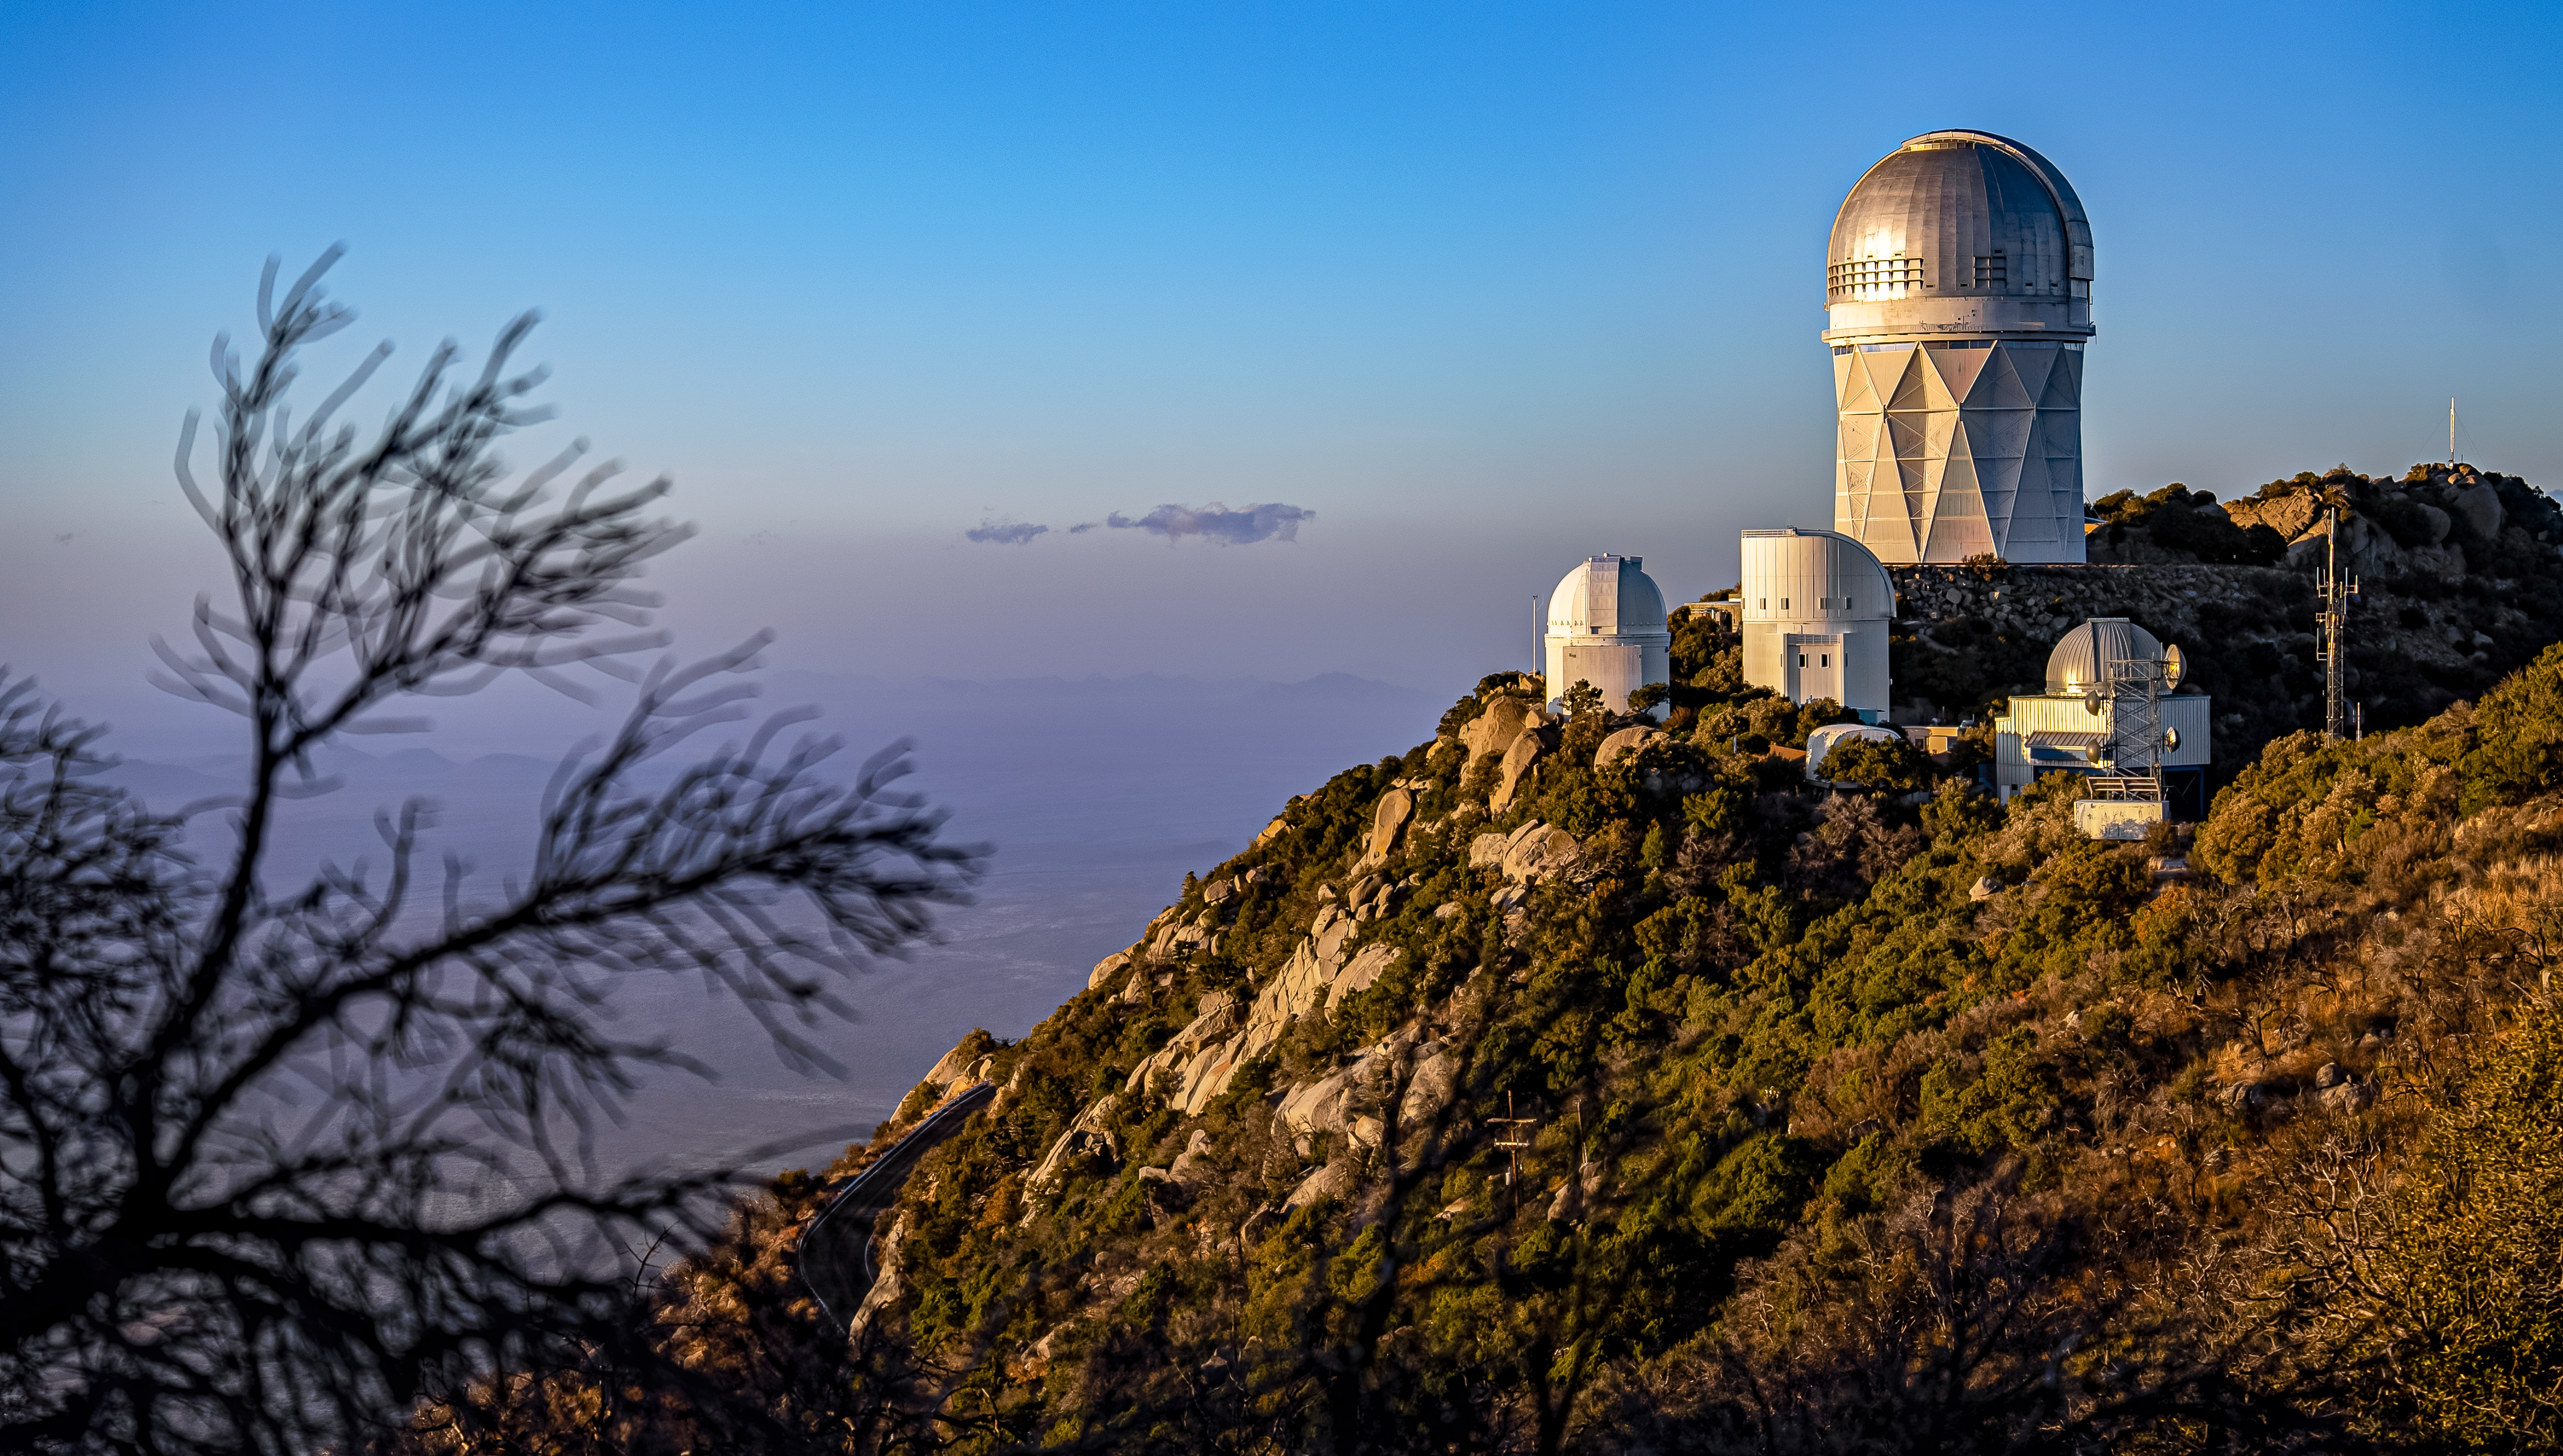

Nicholas U.Mayall 4-meter Telescope at Kitt Peak National Observatory

The U.S. National Science Foundation Nicholas U. Mayall 4-meter Telescope at Kitt Peak National Observatory (KPNO), a Program of NSF NOIRLab.

Credit: DESI Collaboration/DOE/KPNO/NOIRLab/NSF/AURA/M. Sargent (Berkeley Lab)